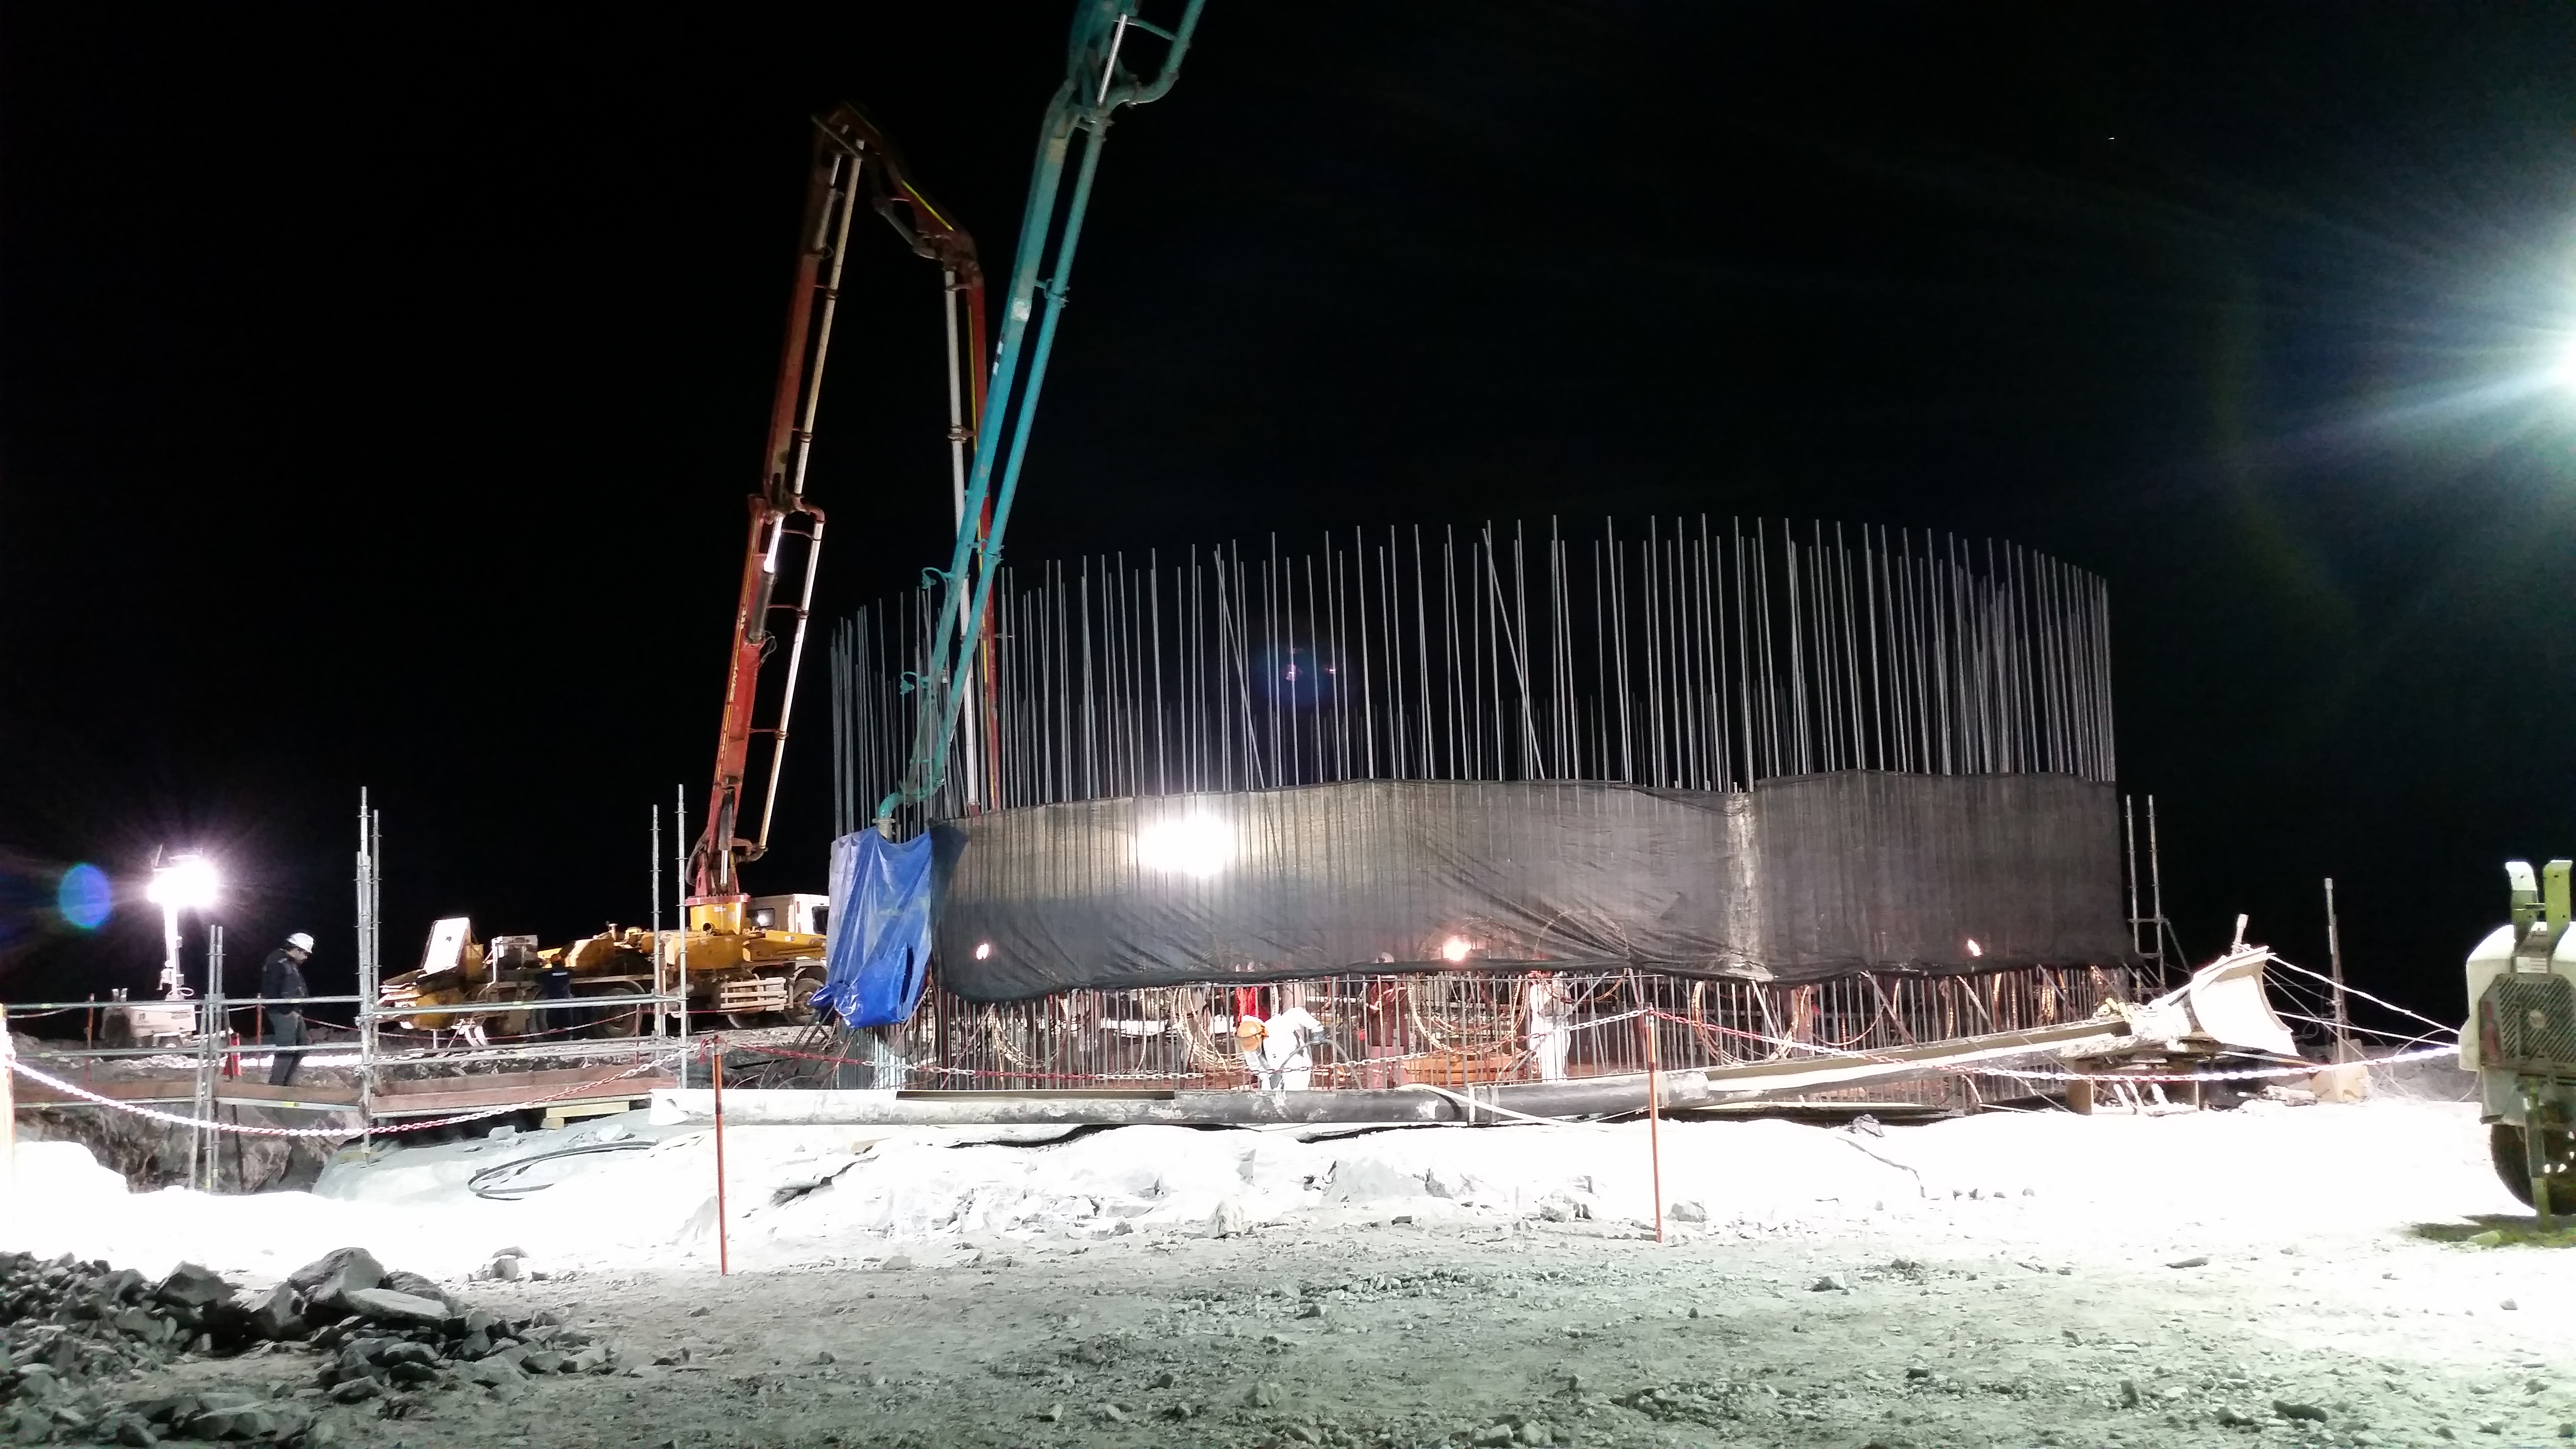

Concrete night 2

Night view: concrete in the pier foundation.

Credit: Rubin Observatory/NSF/AURA